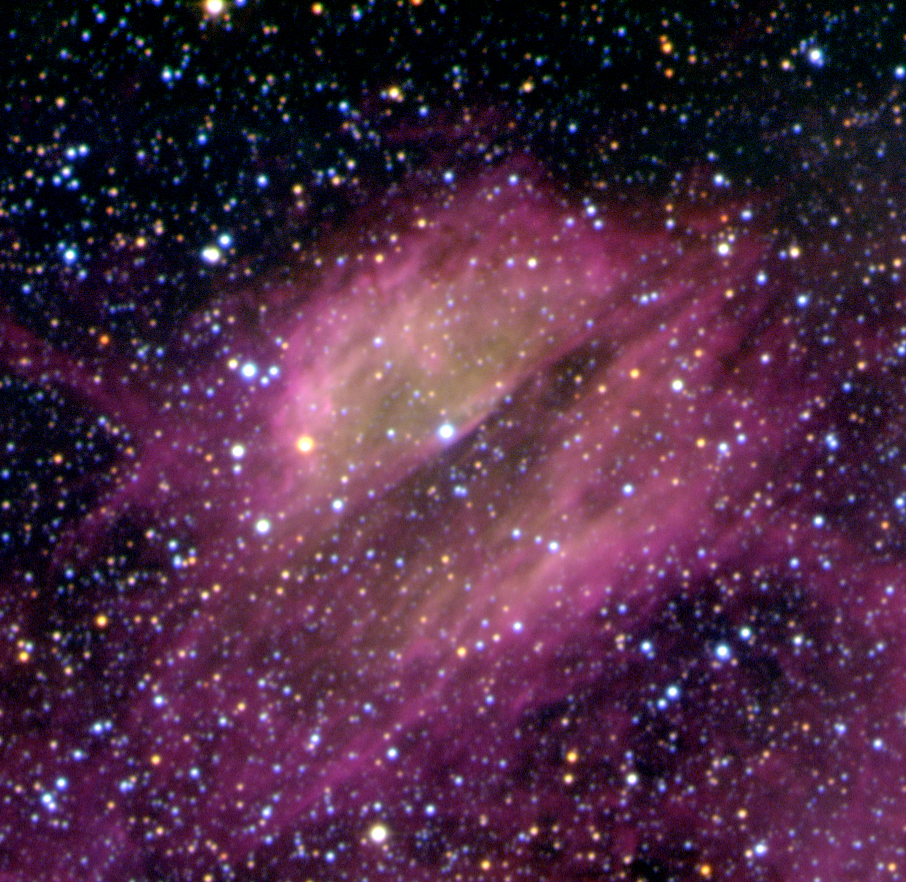

DEM L 297 Nebula in the LMC

DEM L 297 is a diffuse nebula in the Large Magellanic Cloud that glows due to stars embedded in it. Its "divided" appearance is due to the presence of obscuring dust lanes. The sky field measures 6.5 x 5.7 arcsec. North is up and East is left.

Credit: ESO